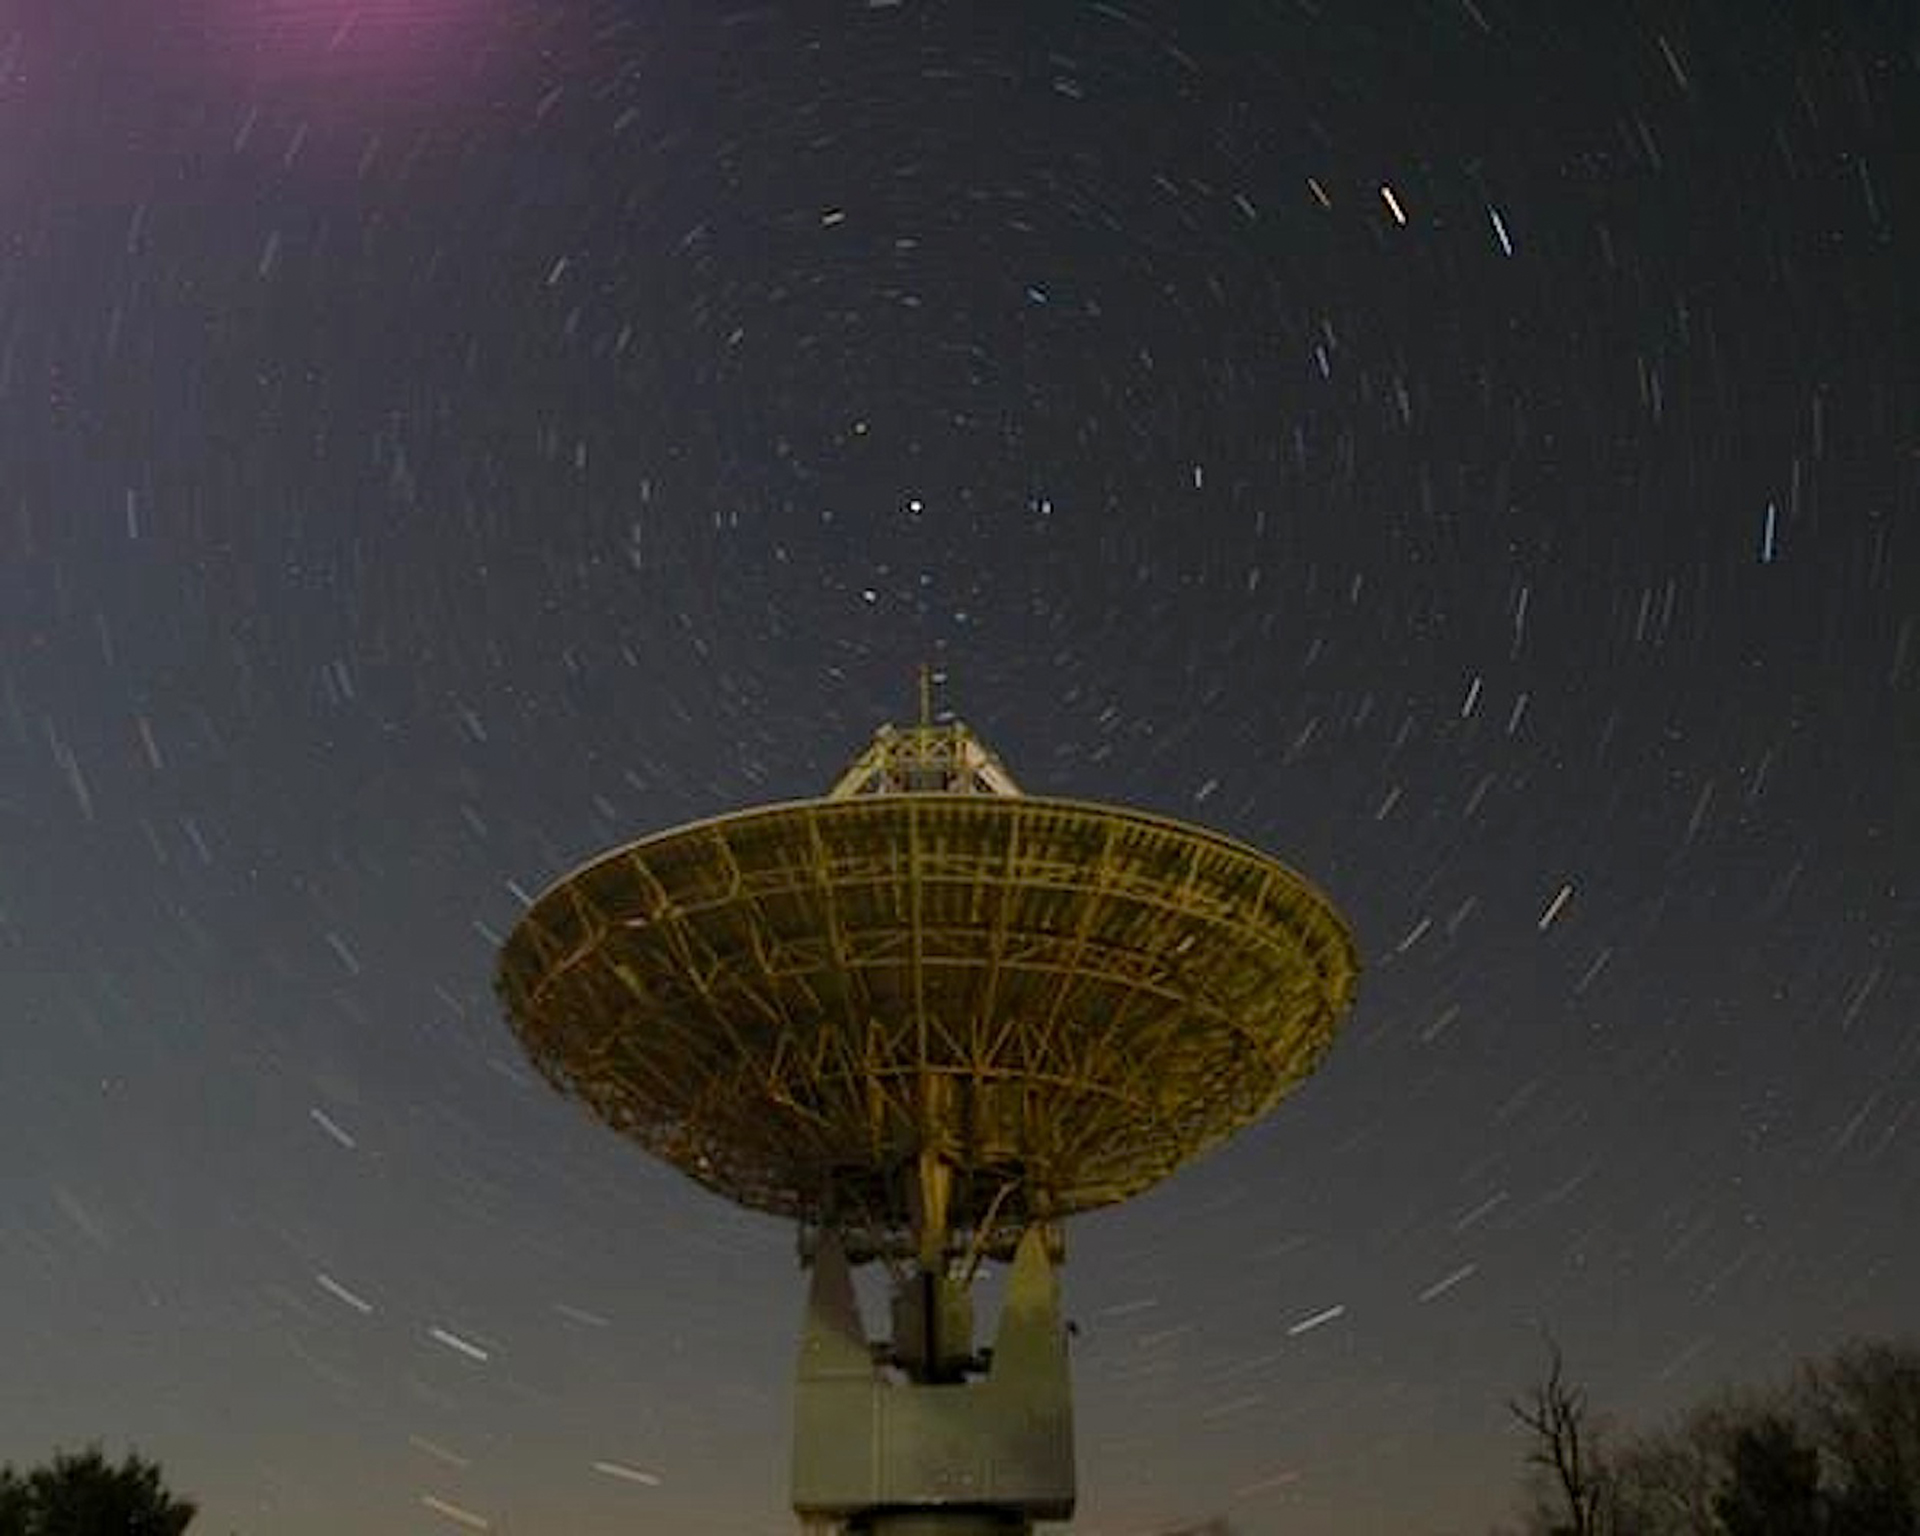

Night Sky Over the 20-meter Telescope

Credit: NRAO/AUI/NSF